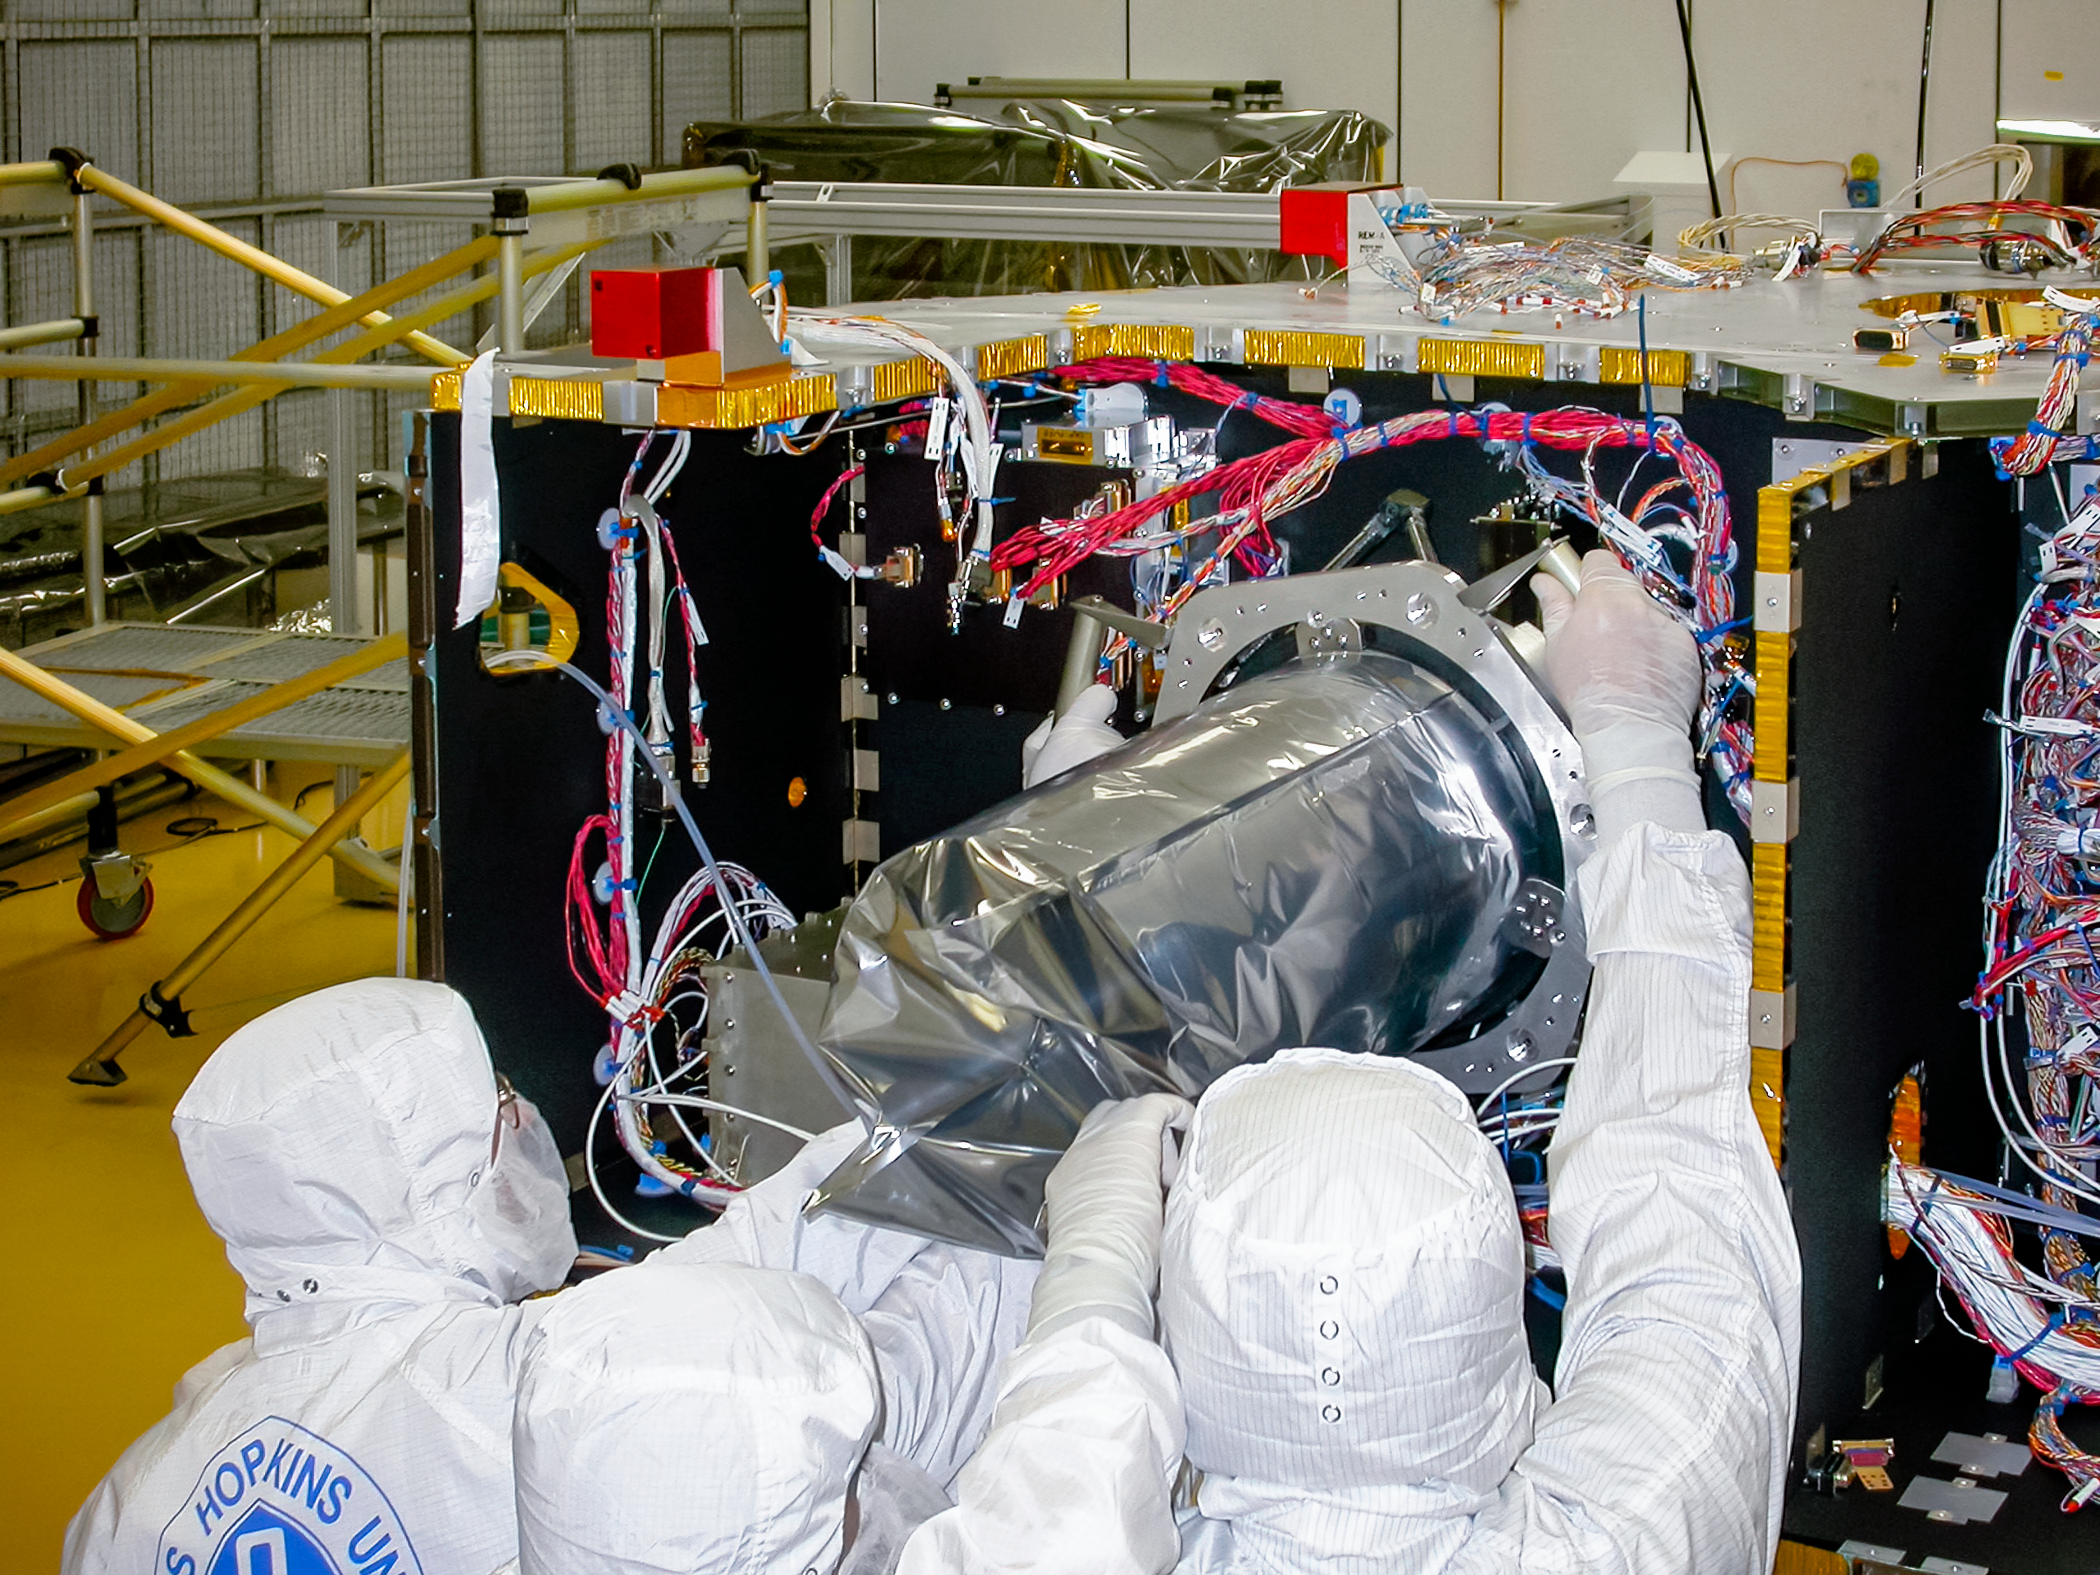

LORRI on NASA’s New Horizons spacecraft

The Long Range Reconnaissance Imager (LORRI) being installed onto NASA’s New Horizons spacecraft by technicians at the John Hopkins University Applied Physics Laboratory in Laurel, Maryland.

Credit: NASA/John Hopkins University Applied Physics Laboratory